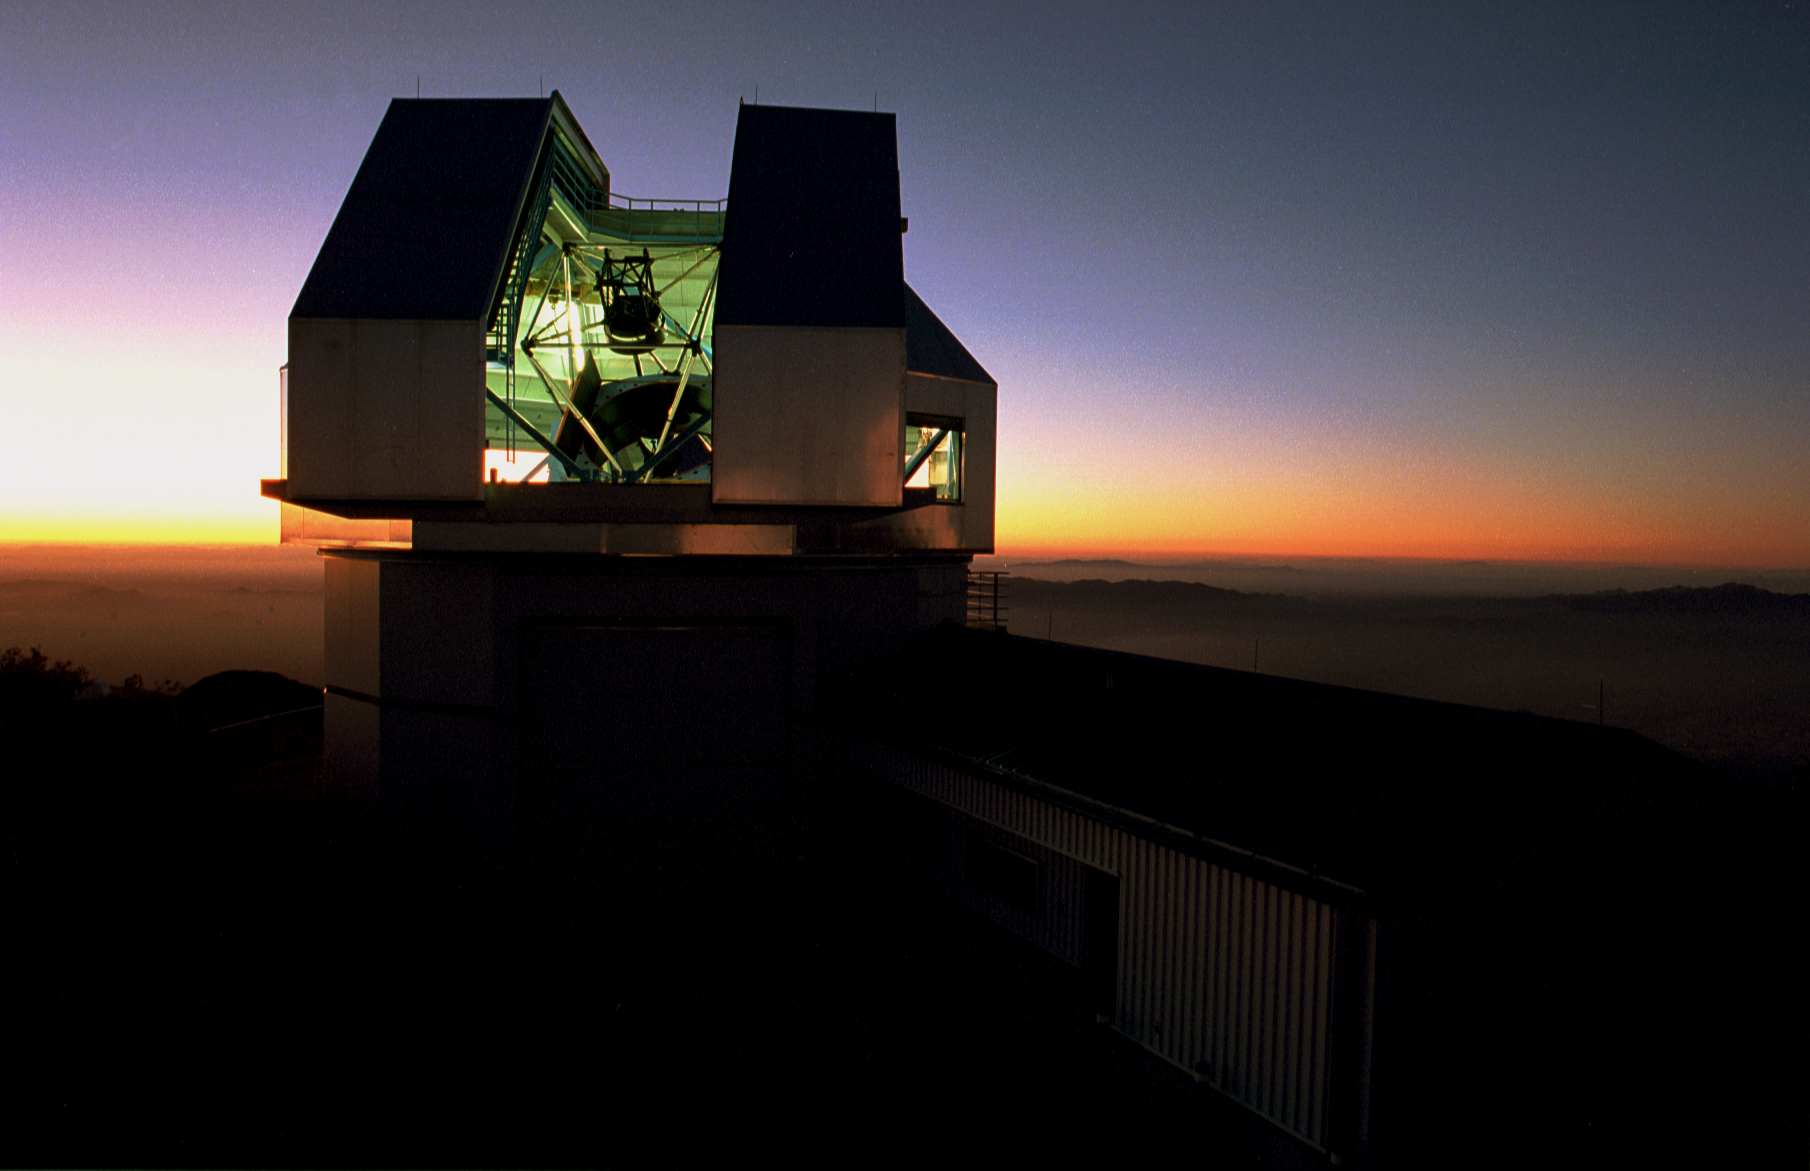

Exterior of WIYN telescope

The WIYN telescope building against a sunset sky, with interior light on the telescope.

Credit: Mark Hanna/KPNO/NOIRLab/NSF/AURA/WIYN